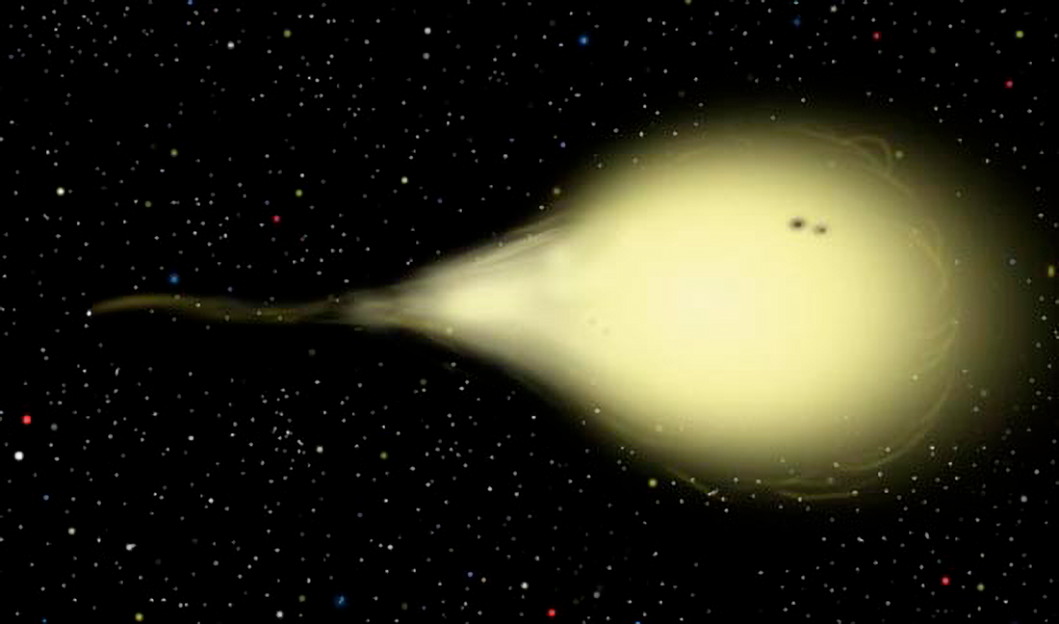

EF Eridanus 500 Million Years Ago

Onset of mass transfer some 500 million years ago when the donor object (right), began losing mass to the compact yet more massive white dwarf companion (left). At the time of this illustration, the star system appeared much brighter in optical light than it does today.

Credit: Gemini Observatory/NSF/AURA/J. Lomberg